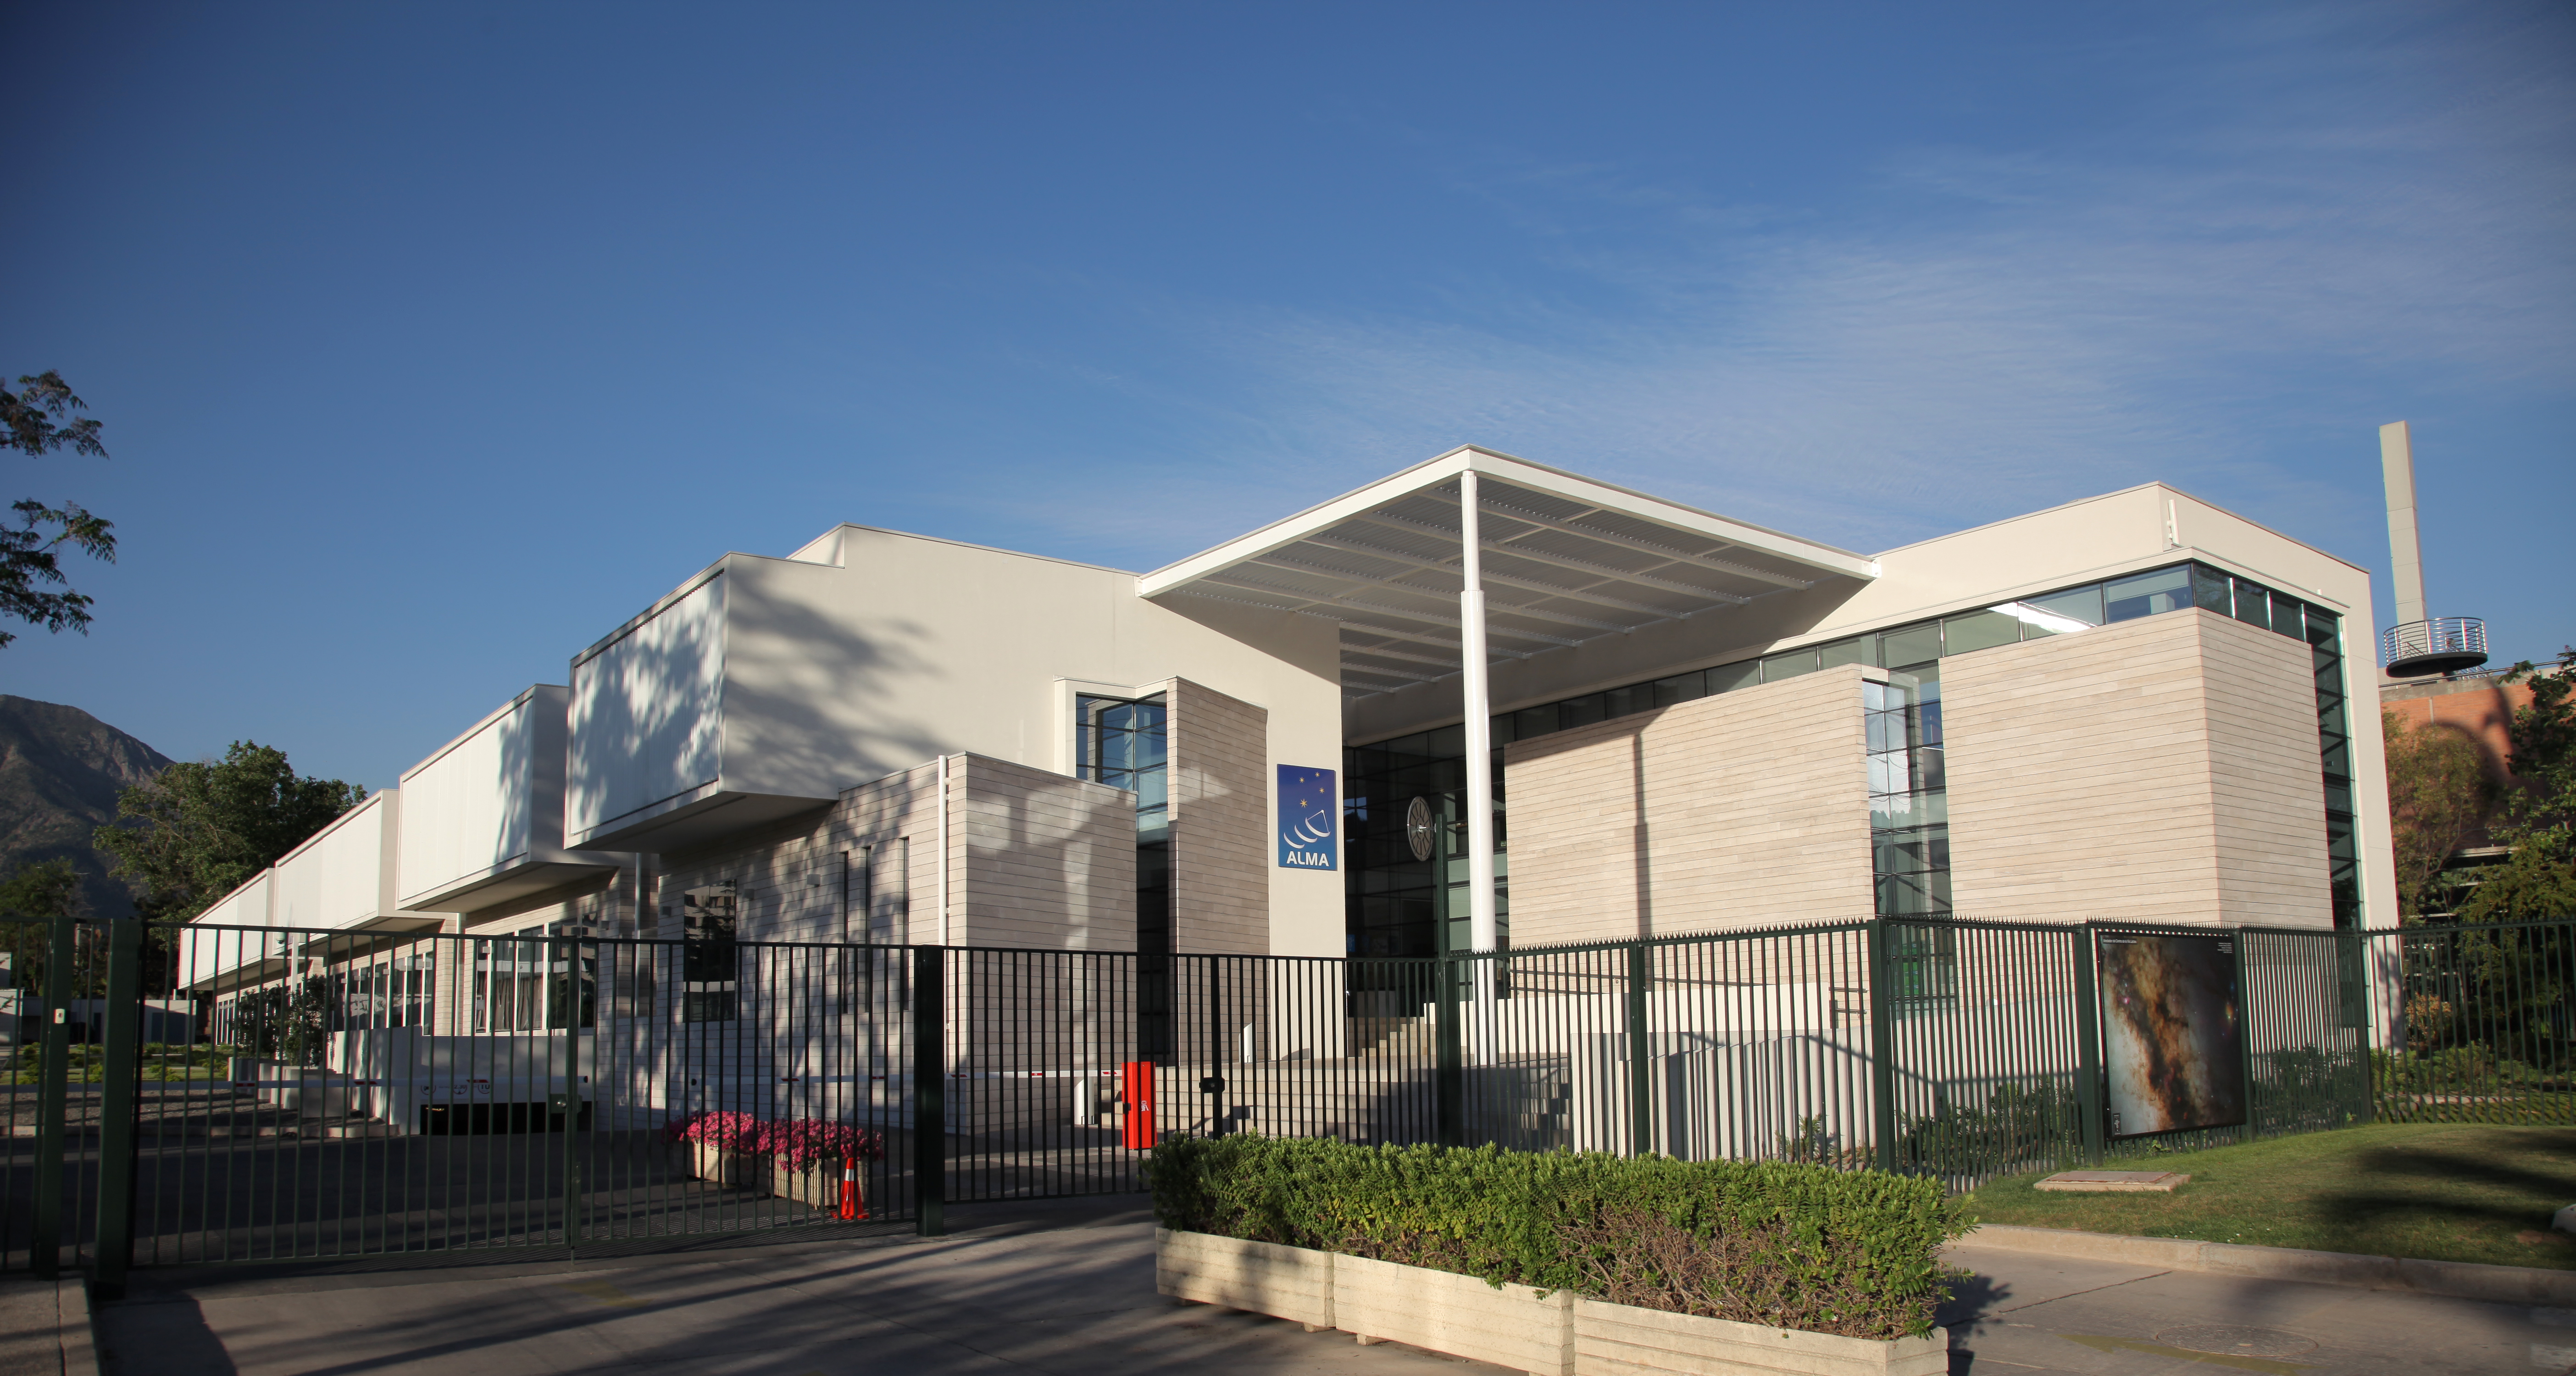

The Santiago Central Office building

The Santiago Central Office building, headquarters of ALMA project in the Vitacura district of the Chilean capital.

Credit: R. Wesson (ESO)